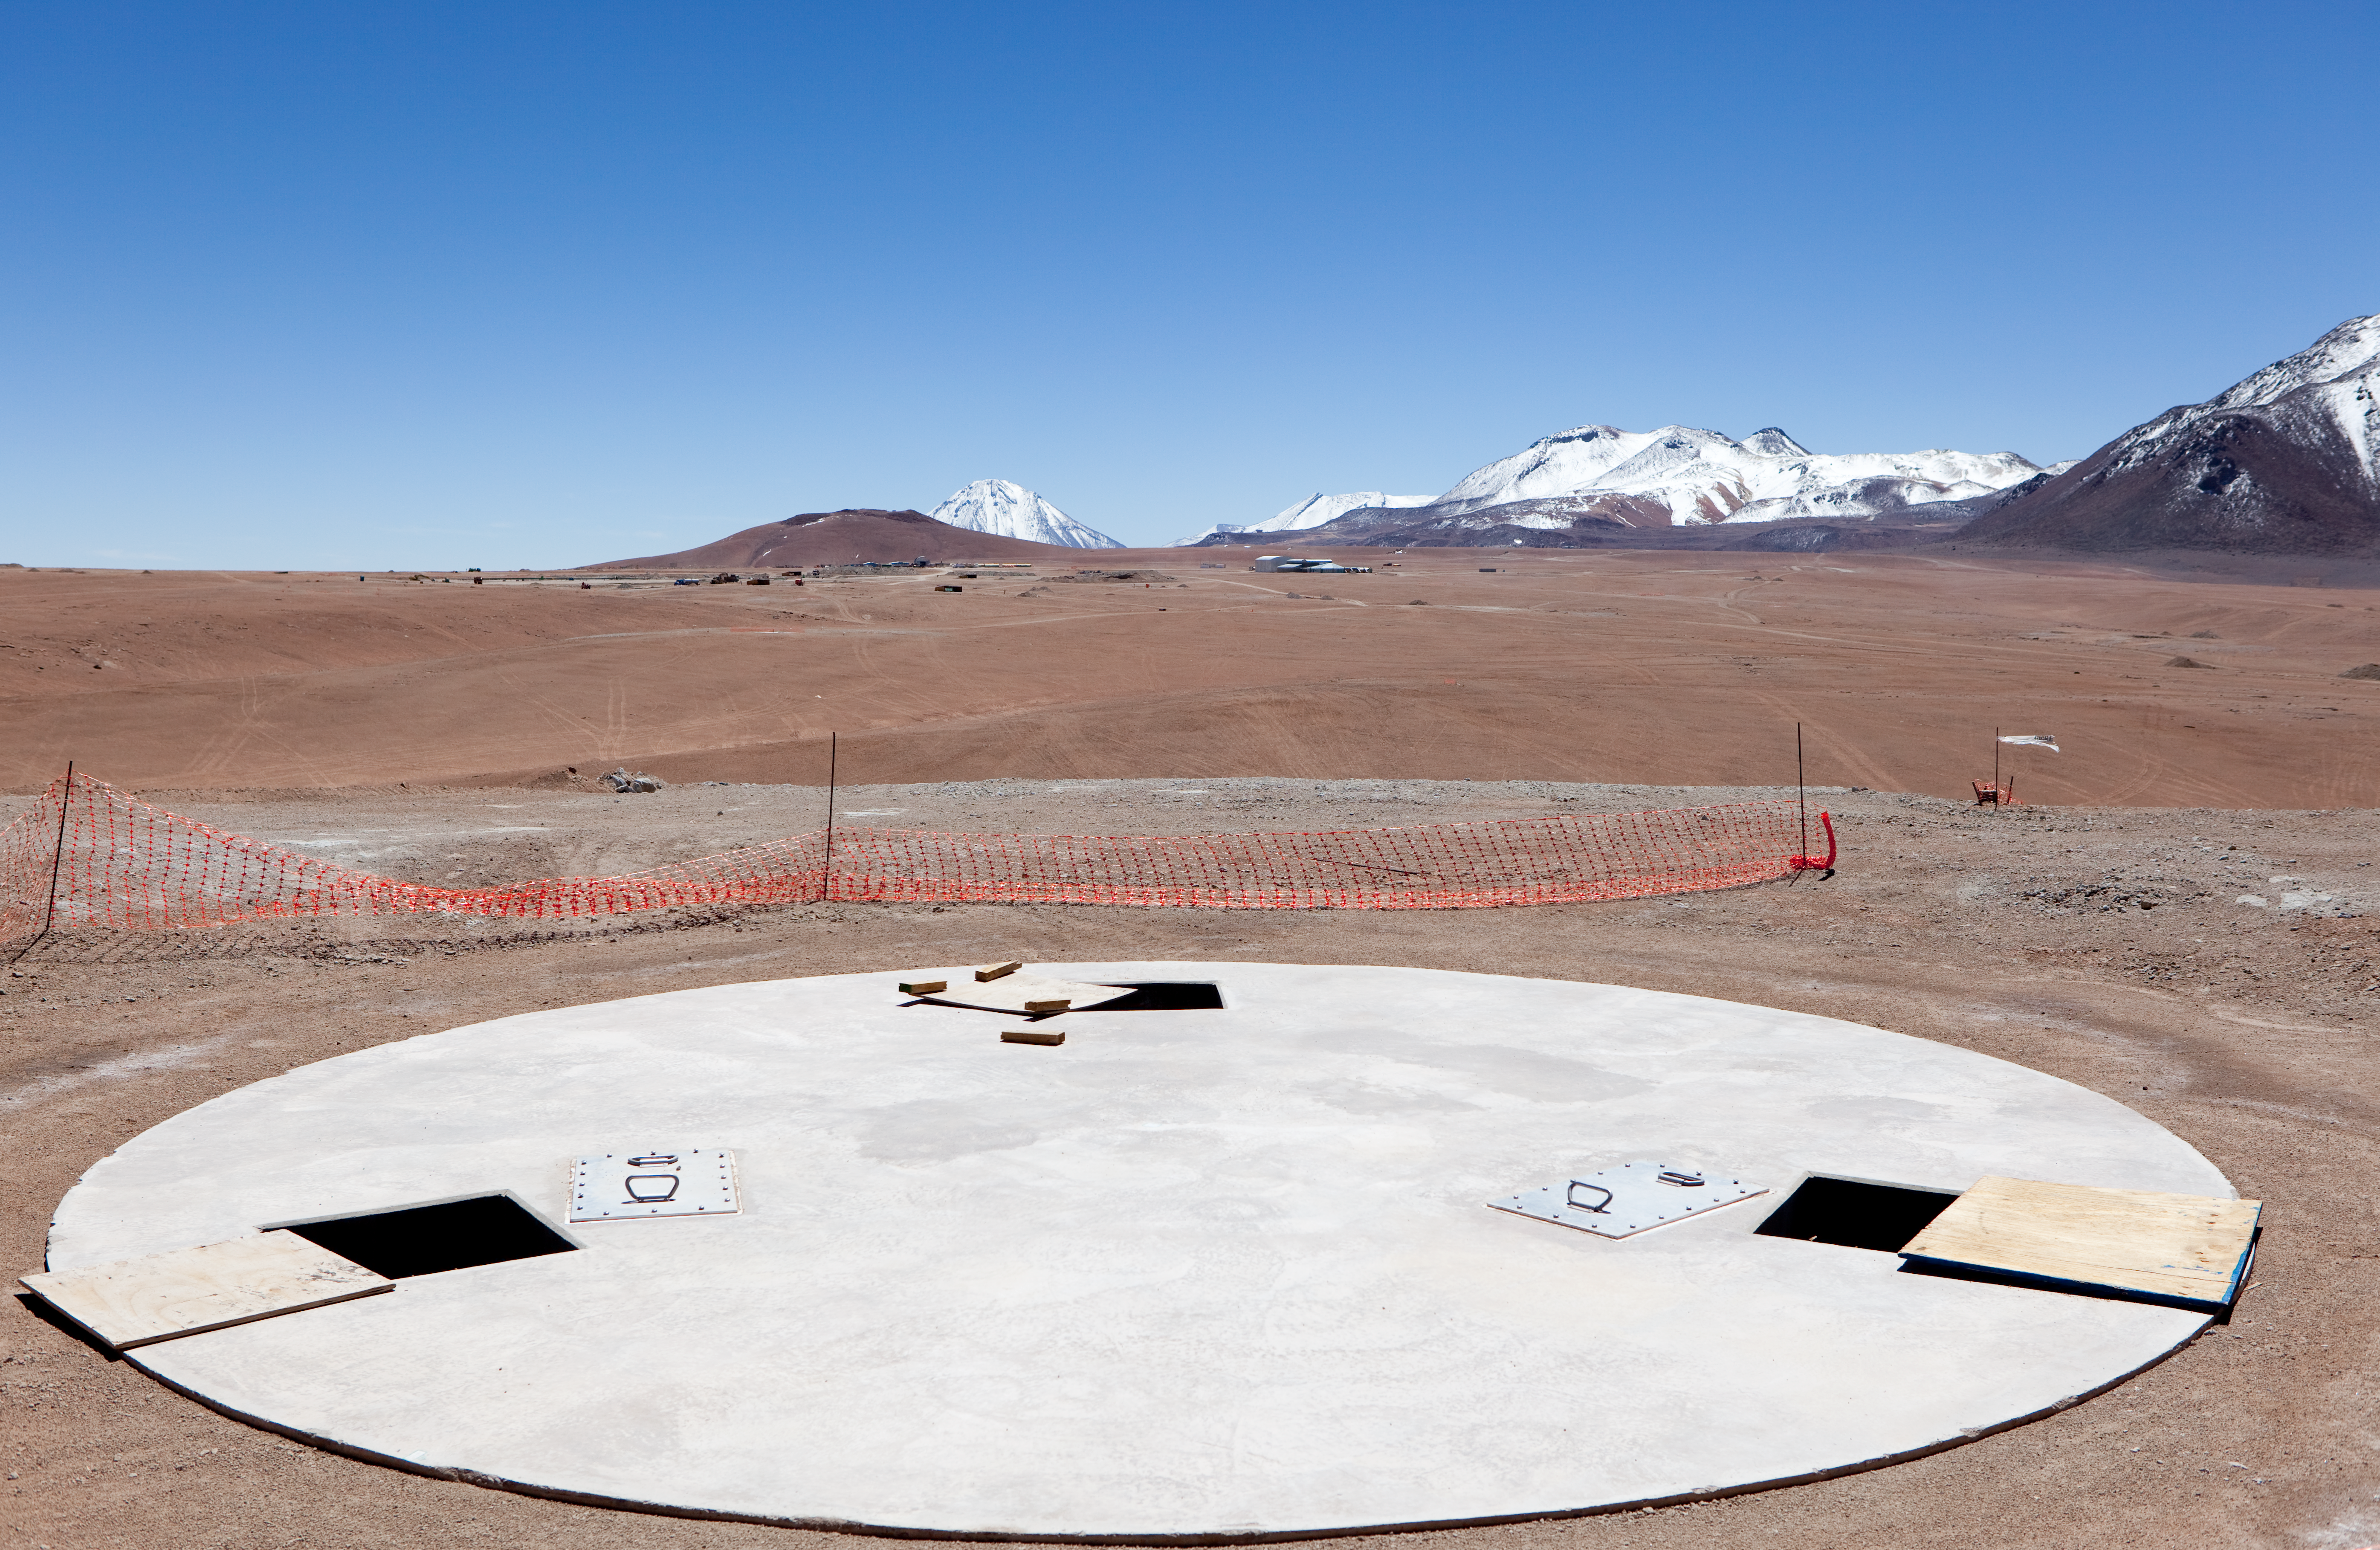

ALMA antenna station

An ALMA antenna station, a home for one of the future ALMA antennas. Image taken in March 2009.

Credit: ALMA (ESO/NAOJ/NRAO)